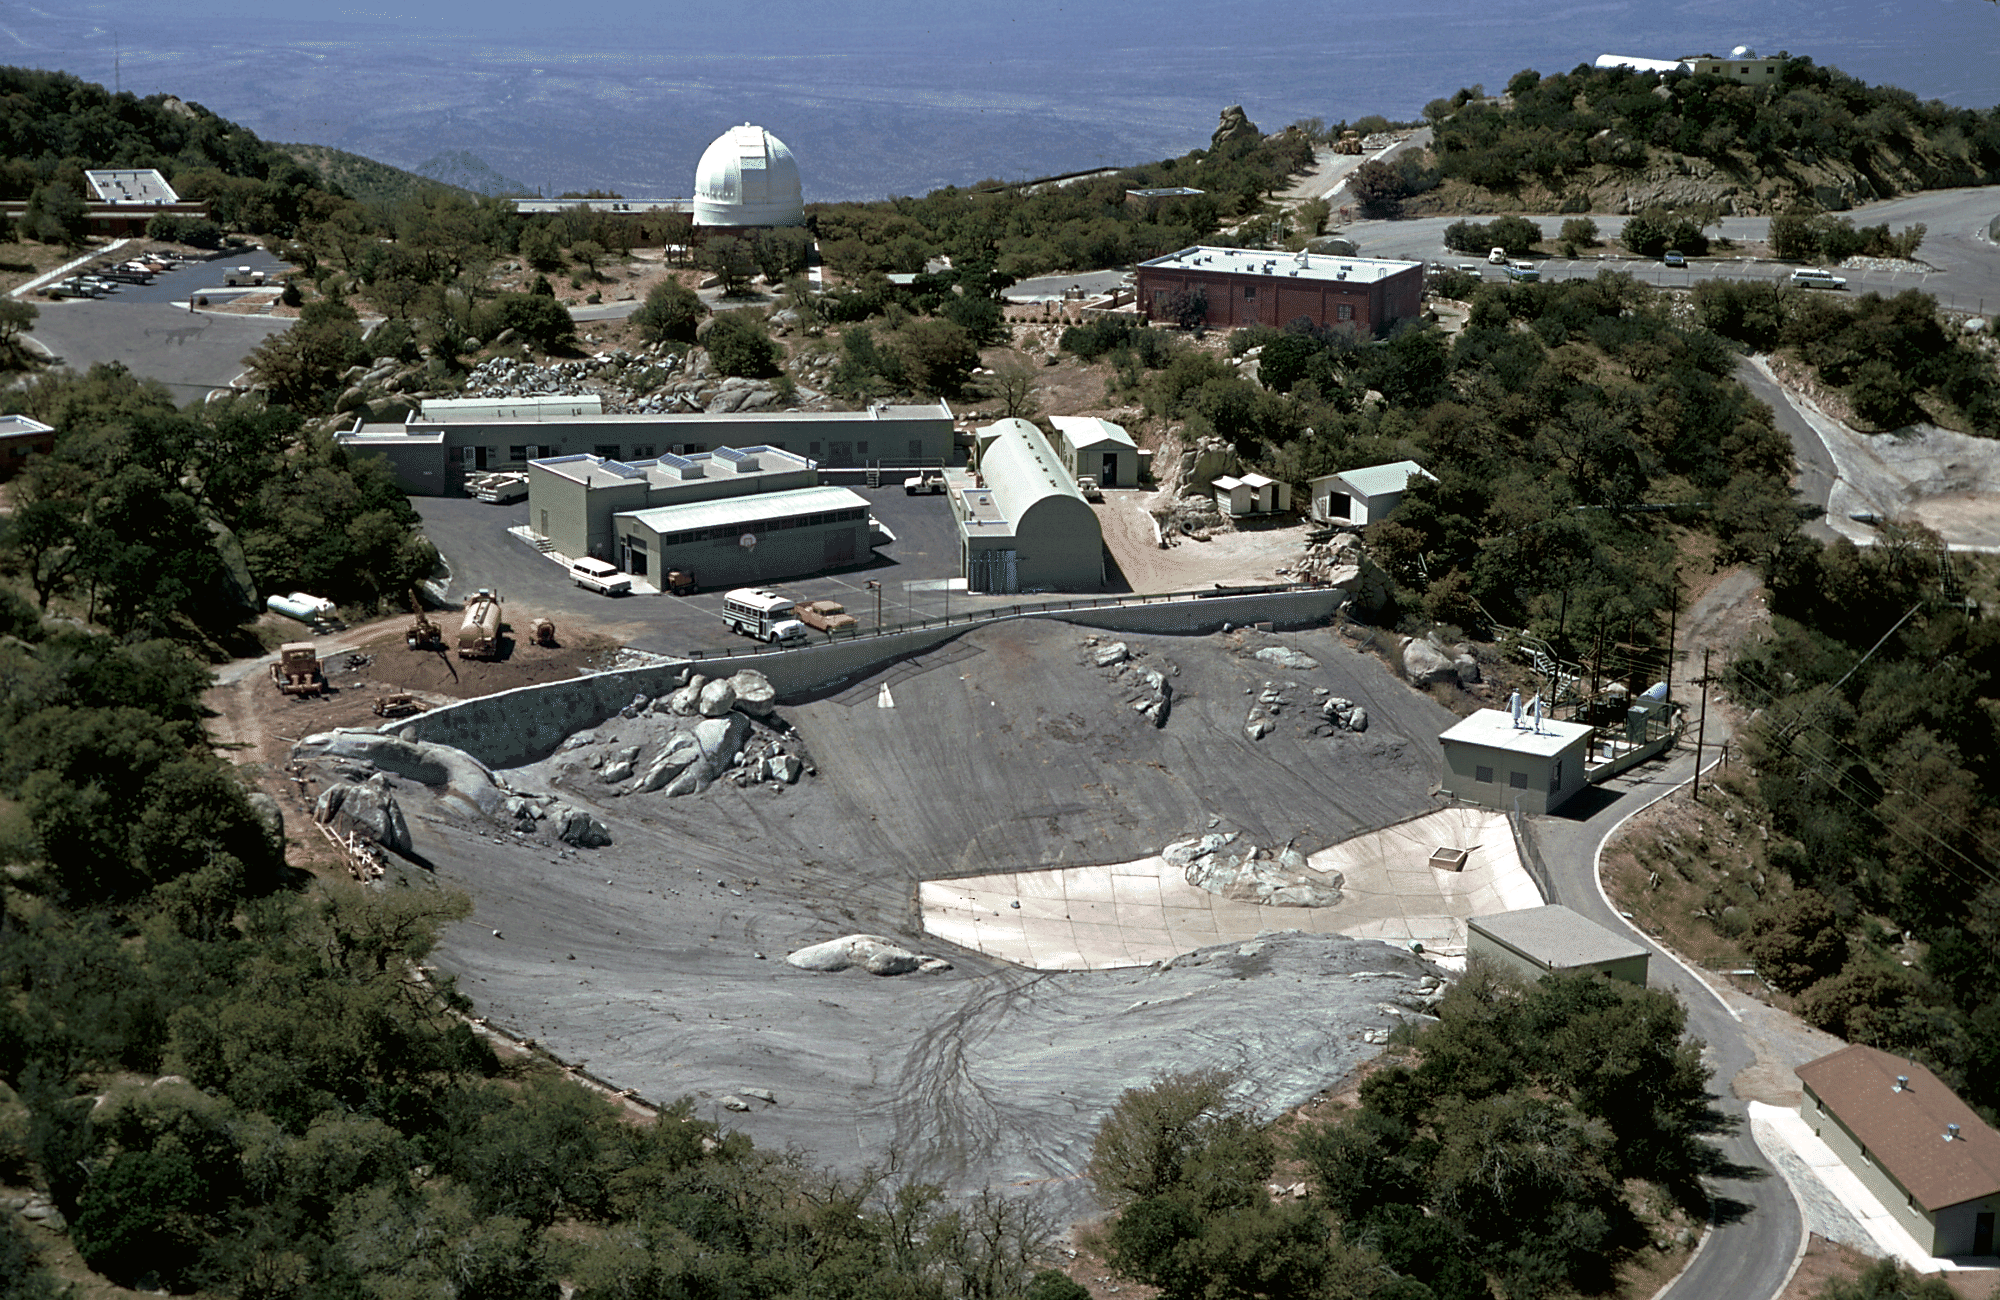

KPNO water catchment area

An aerial view of a rarely seen part of Kitt Peak, but nevertheless a vital one. The water catchment system provides the entire water supply for all of Kitt Peak, and the maintenance shops and their staff keep all of the equipment functioning. A variety of aerial views can be found under the facilities category.

Credit: NOIRLab/NSF/AURA